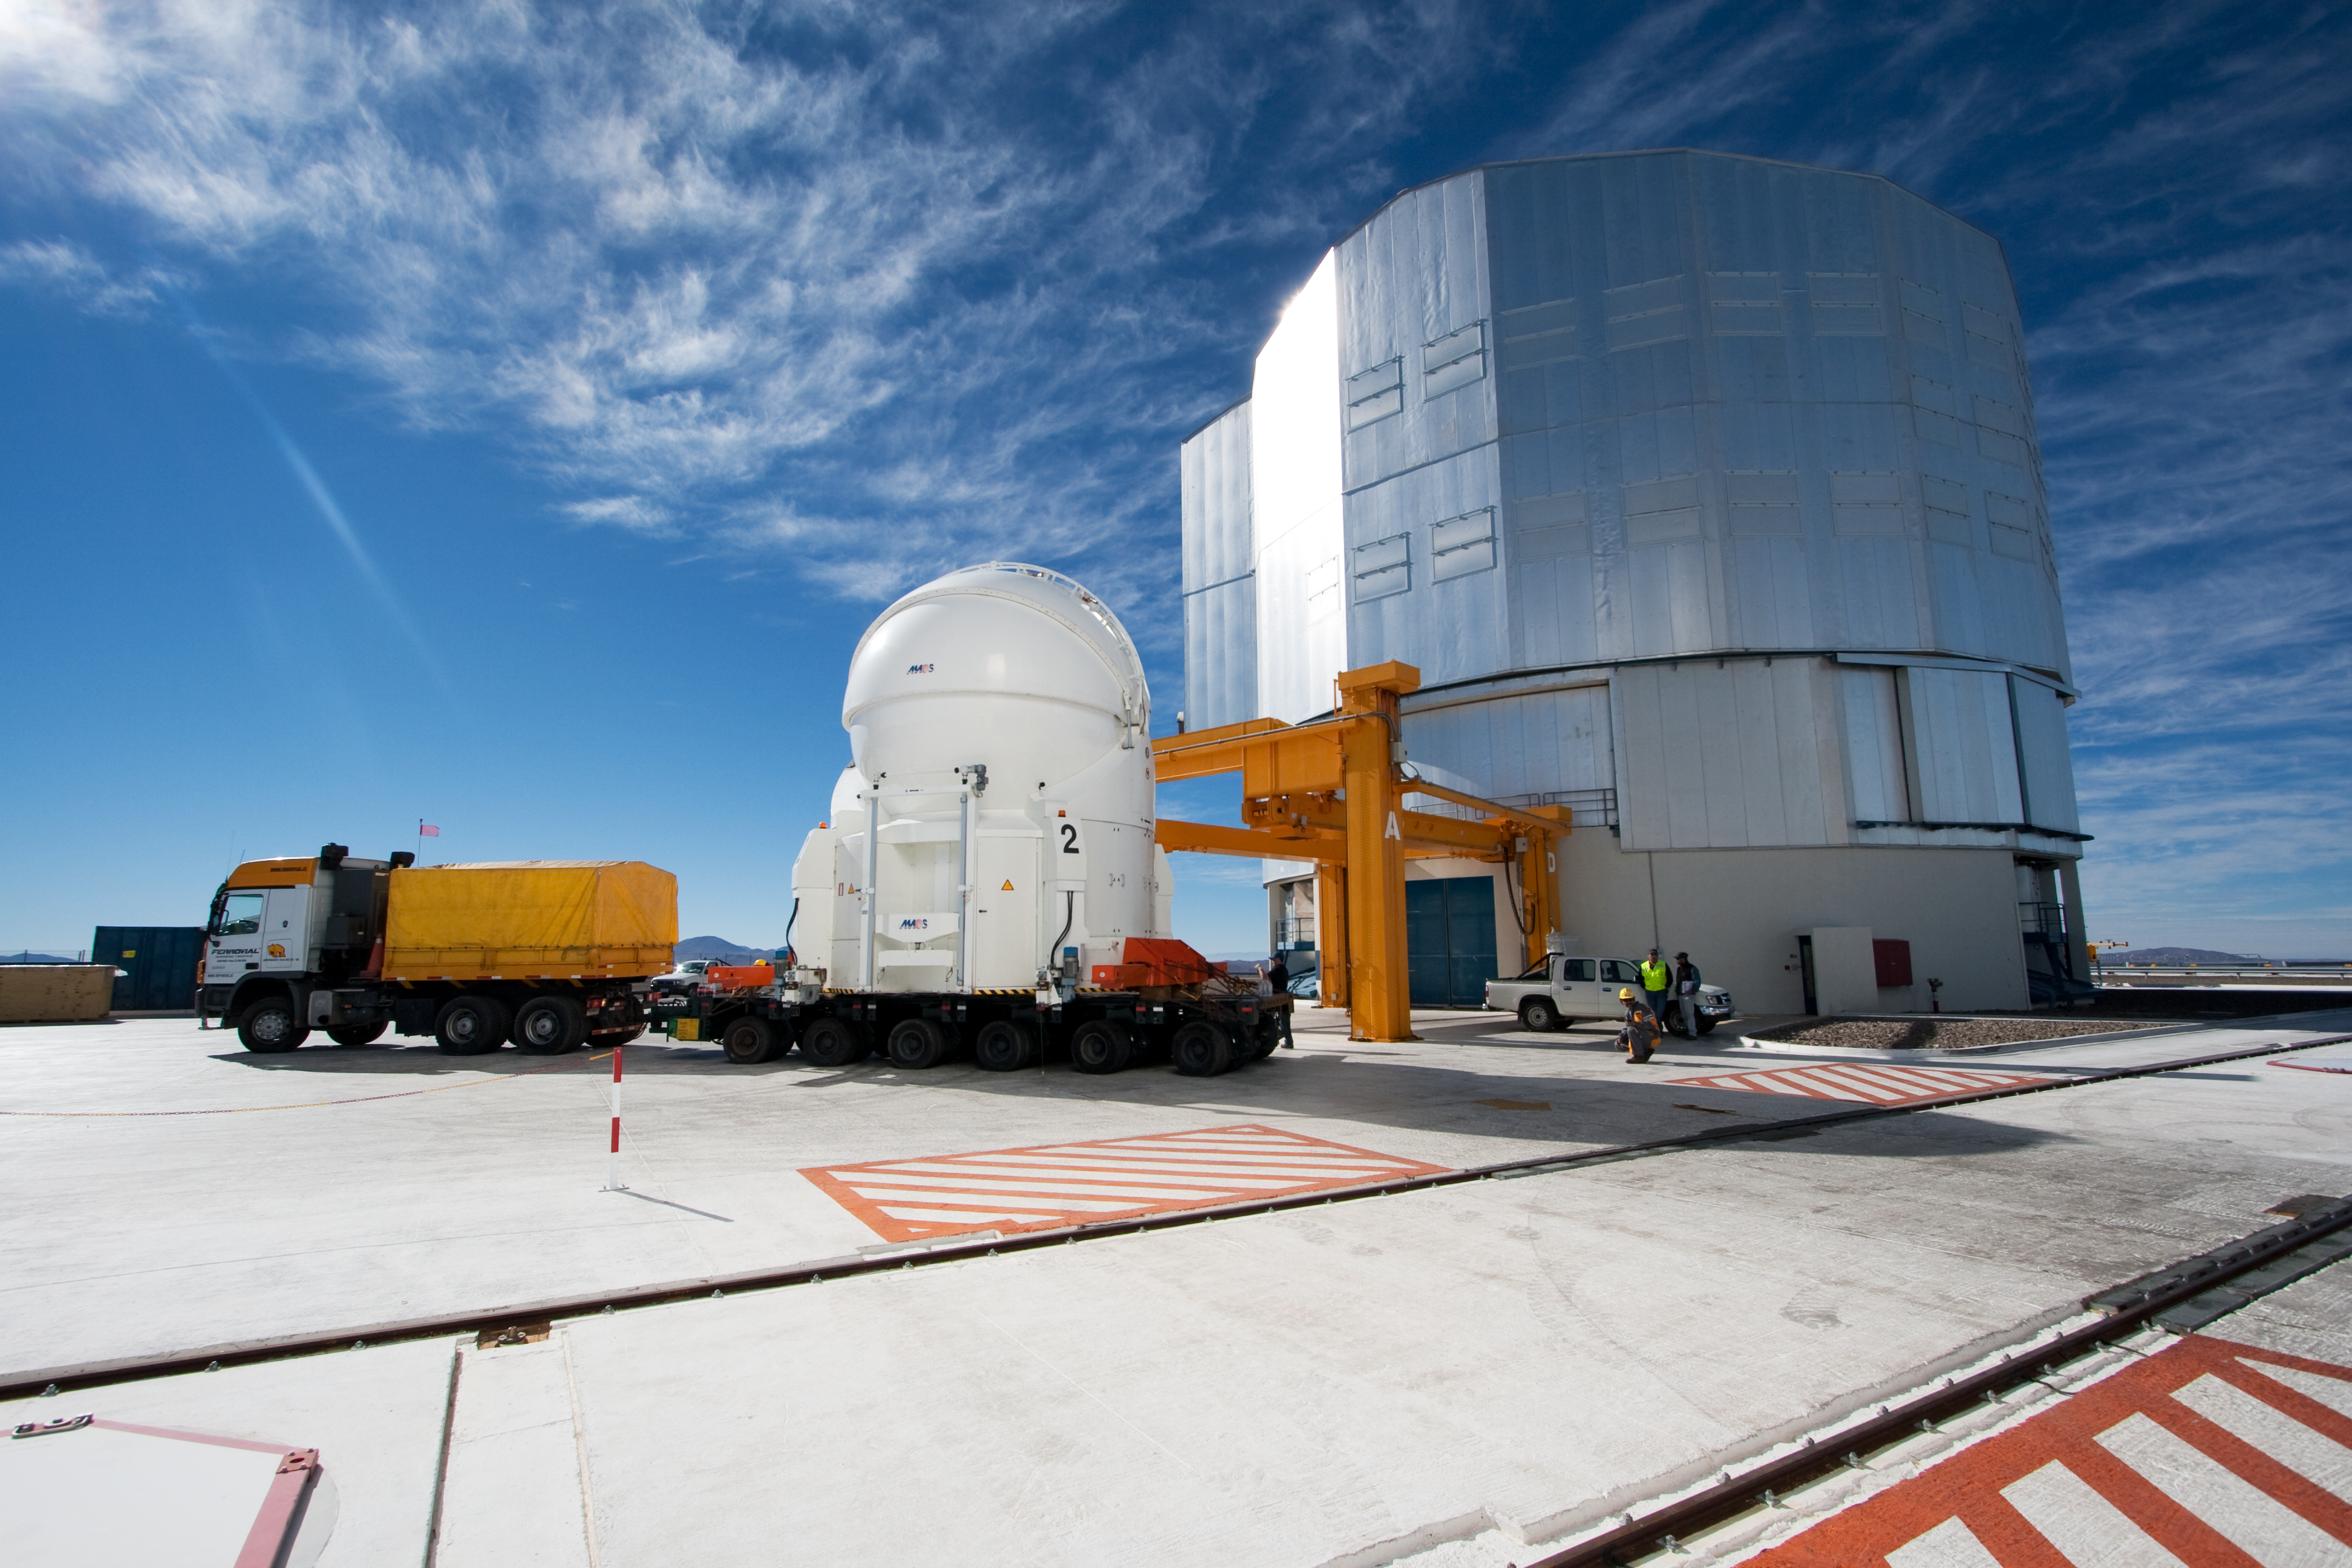

Transporting an Auxiliary Telescope

ESO astronomer Yuri Beletsky captured images of the transport of one of the 1.8-metre Auxiliary Telescopes (AT) that compose, together with their larger 8.2-metre companions, ESO’s Very Large Telescope (VLT) array. The AT was moved with the utmost care from the base camp, where it had been undergoing maintenance, including the recoating of its mirrors, back to the VLT platform on top of Cerro Paranal.

The ATs form part of the VLT Interferometer (VLTI), allowing this unique facility to operate every night. The ATs are mounted on tracks and can be moved between precisely defined observing positions, collecting light that is then combined in the VLTI. The ATs are very unusual telescopes, as they are self-contained in individual ultra-compact protective domes, and travel with their own electronics, ventilation, hydraulics and cooling systems. Each AT has a transporter that lifts the telescope and moves it from one position to the next. Although for the transfer down to base camp, ESO engineers and technicians rely on a more traditional means of transport, the truck.

Credit: ESO/Y. Beletsky